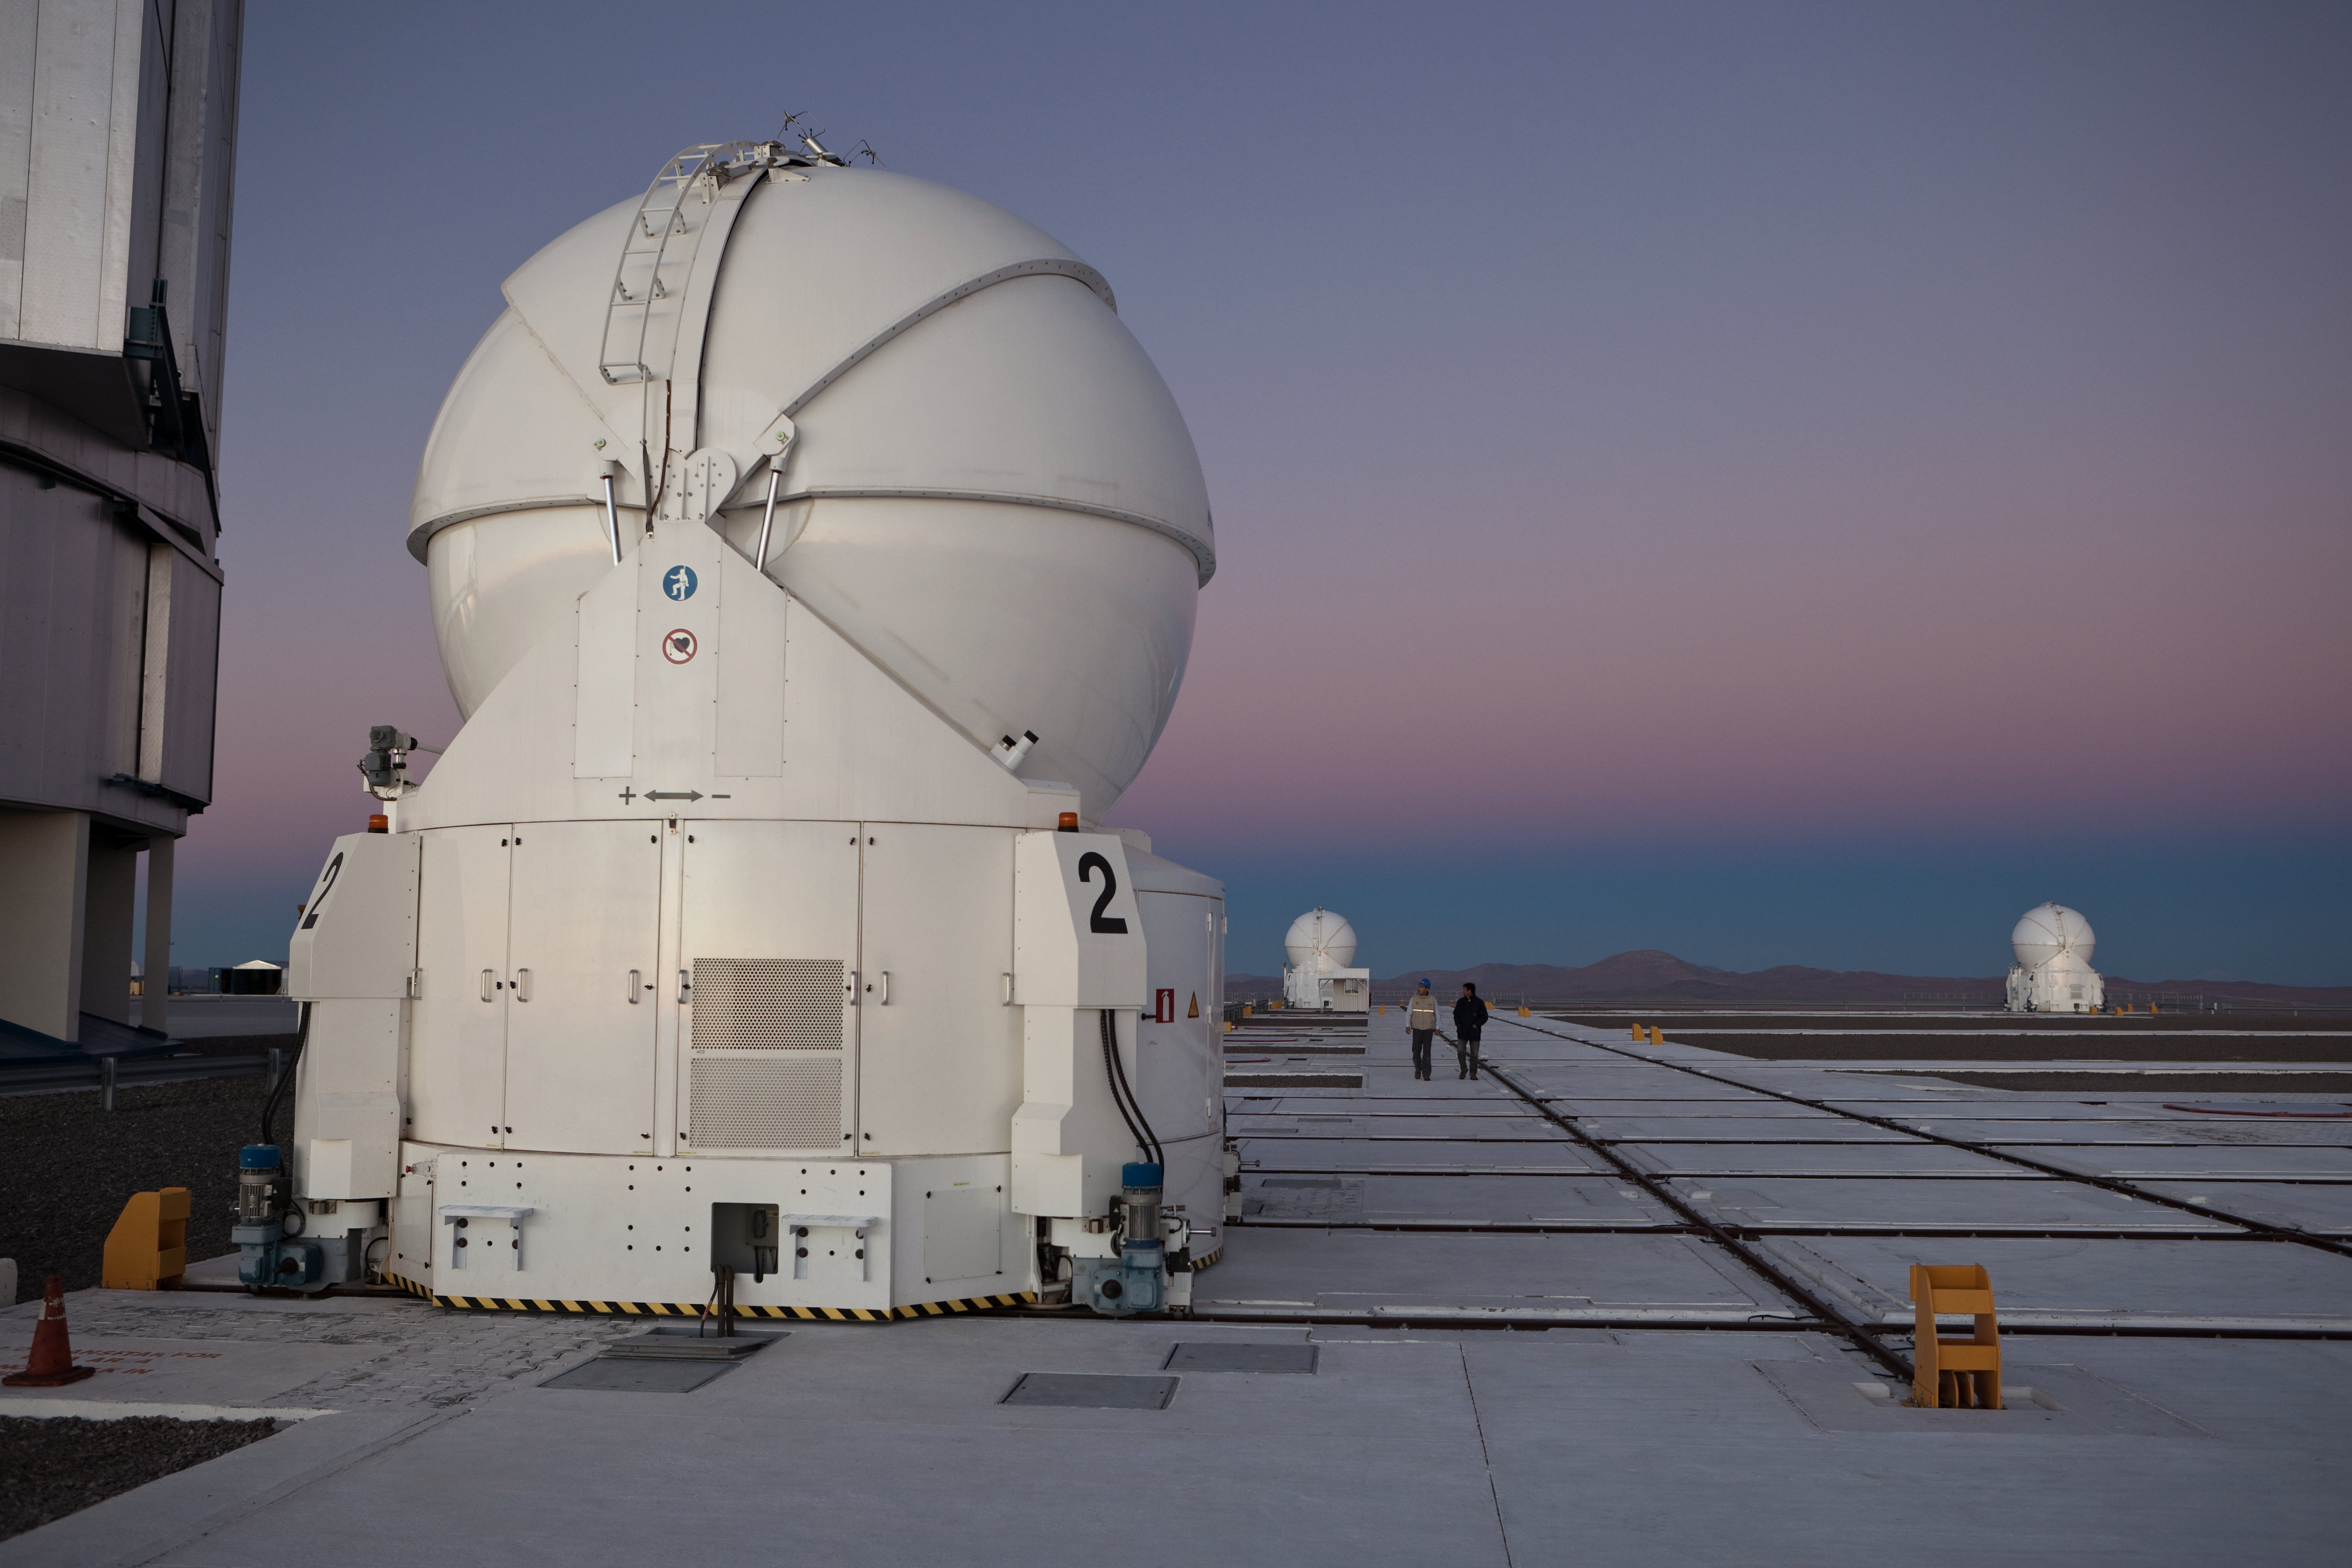

VLT Auxiliary Telescopes

The Sun has just set at ESO Paranal Observatory and the VLT Auxiliary Telescopes (ATs) are about to open and start observations for the night. The ESO Very Large Telescope consists of four 8.2-metre Unit Telescopes (UTs) and four 1.8-metre movable Auxiliary Telescopes (ATs), three of them visible in the picture. While the UTs can observe either individually either in a combined interferometric mode, the ATs are entirely dedicated to interferometry. By using this technique, astronomers can see details up to 25 times finer than with the individual telescopes. The configuration of the ATs can be changed across the platform by moving them to 30 different observing positions. This view of the VLT platform was taken toward the east where the dark-bluish shadow projected by the Earth on the atmosphere is clearly visible on the exceptionally clear horizon.

Credit: ESO